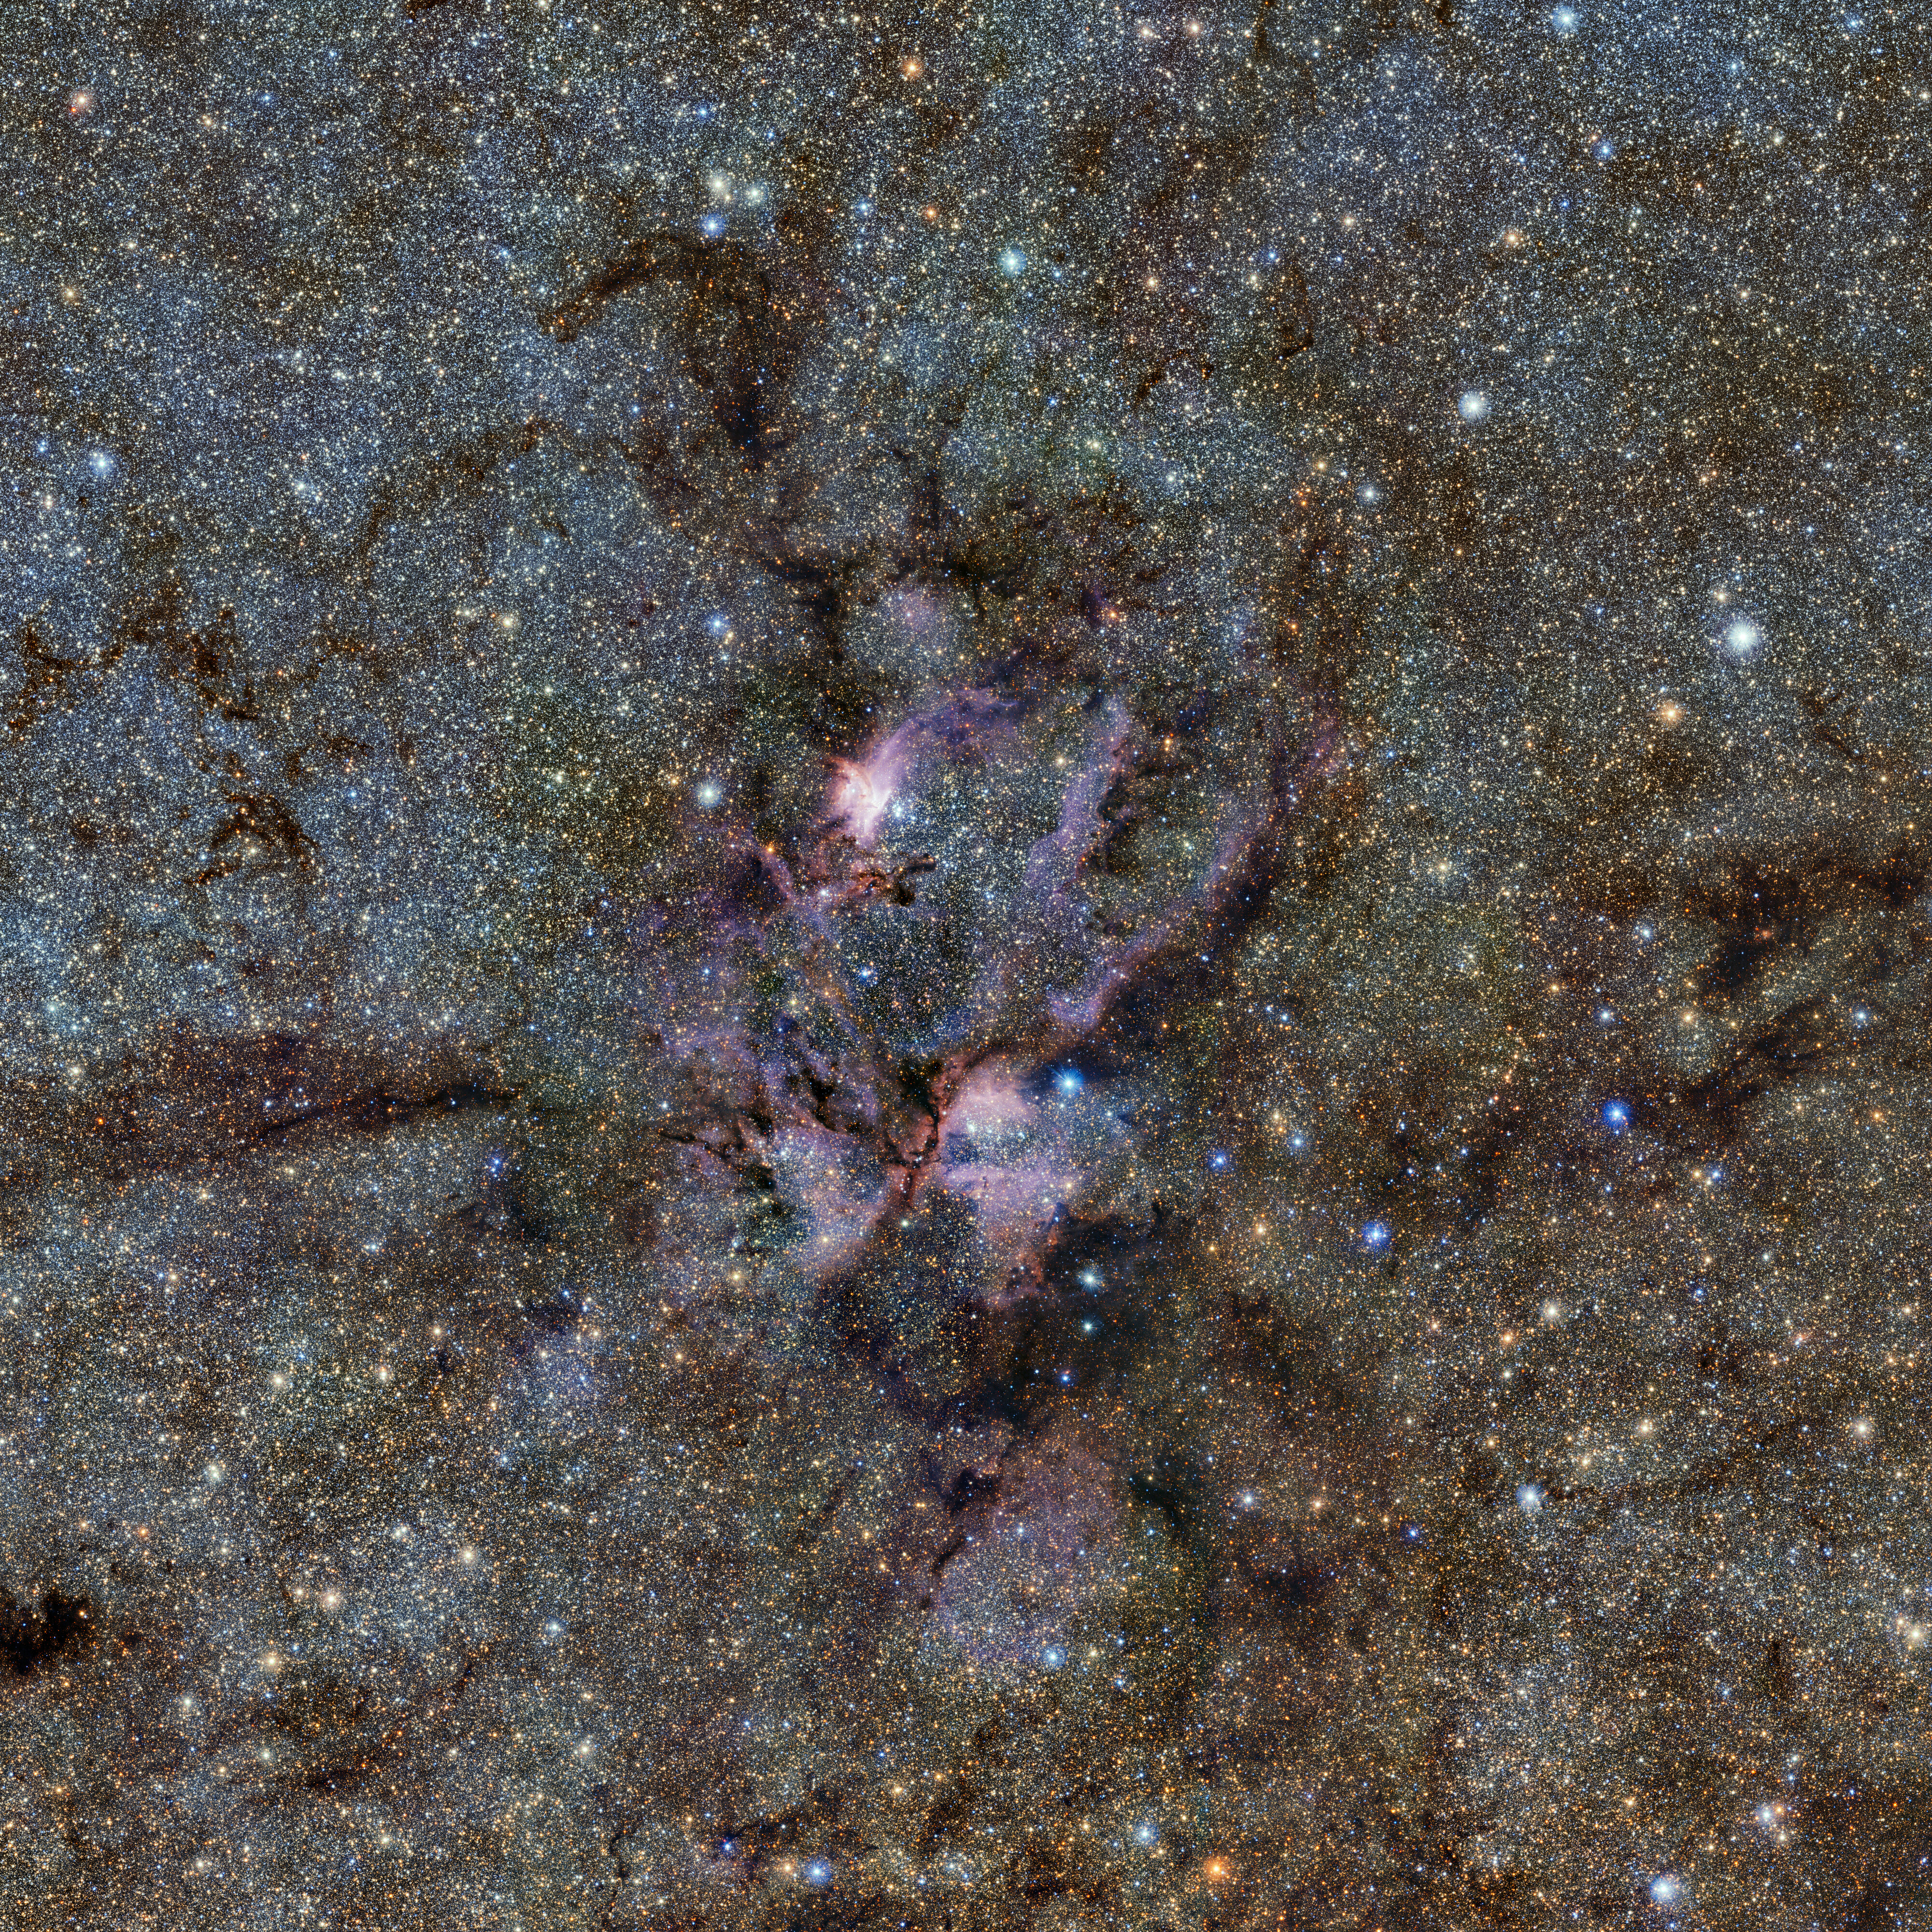

The Lobster Nebula seen with ESO’s VISTA telescope

This image from ESO’s VISTA telescope captures a celestial landscape of vast, glowing clouds of gas and tendrils of dust surrounding hot young stars. This infrared view reveals the stellar nursery known as NGC 6357 in a new light. It was taken as part of the VISTA Variables in the Vía Láctea (VVV) survey, which is currently scanning the Milky Way in a bid to map our galaxy’s structure and explain how it formed.

Credit: ESO/VVV Survey/D. Minniti. Acknowledgement: Ignacio Toledo